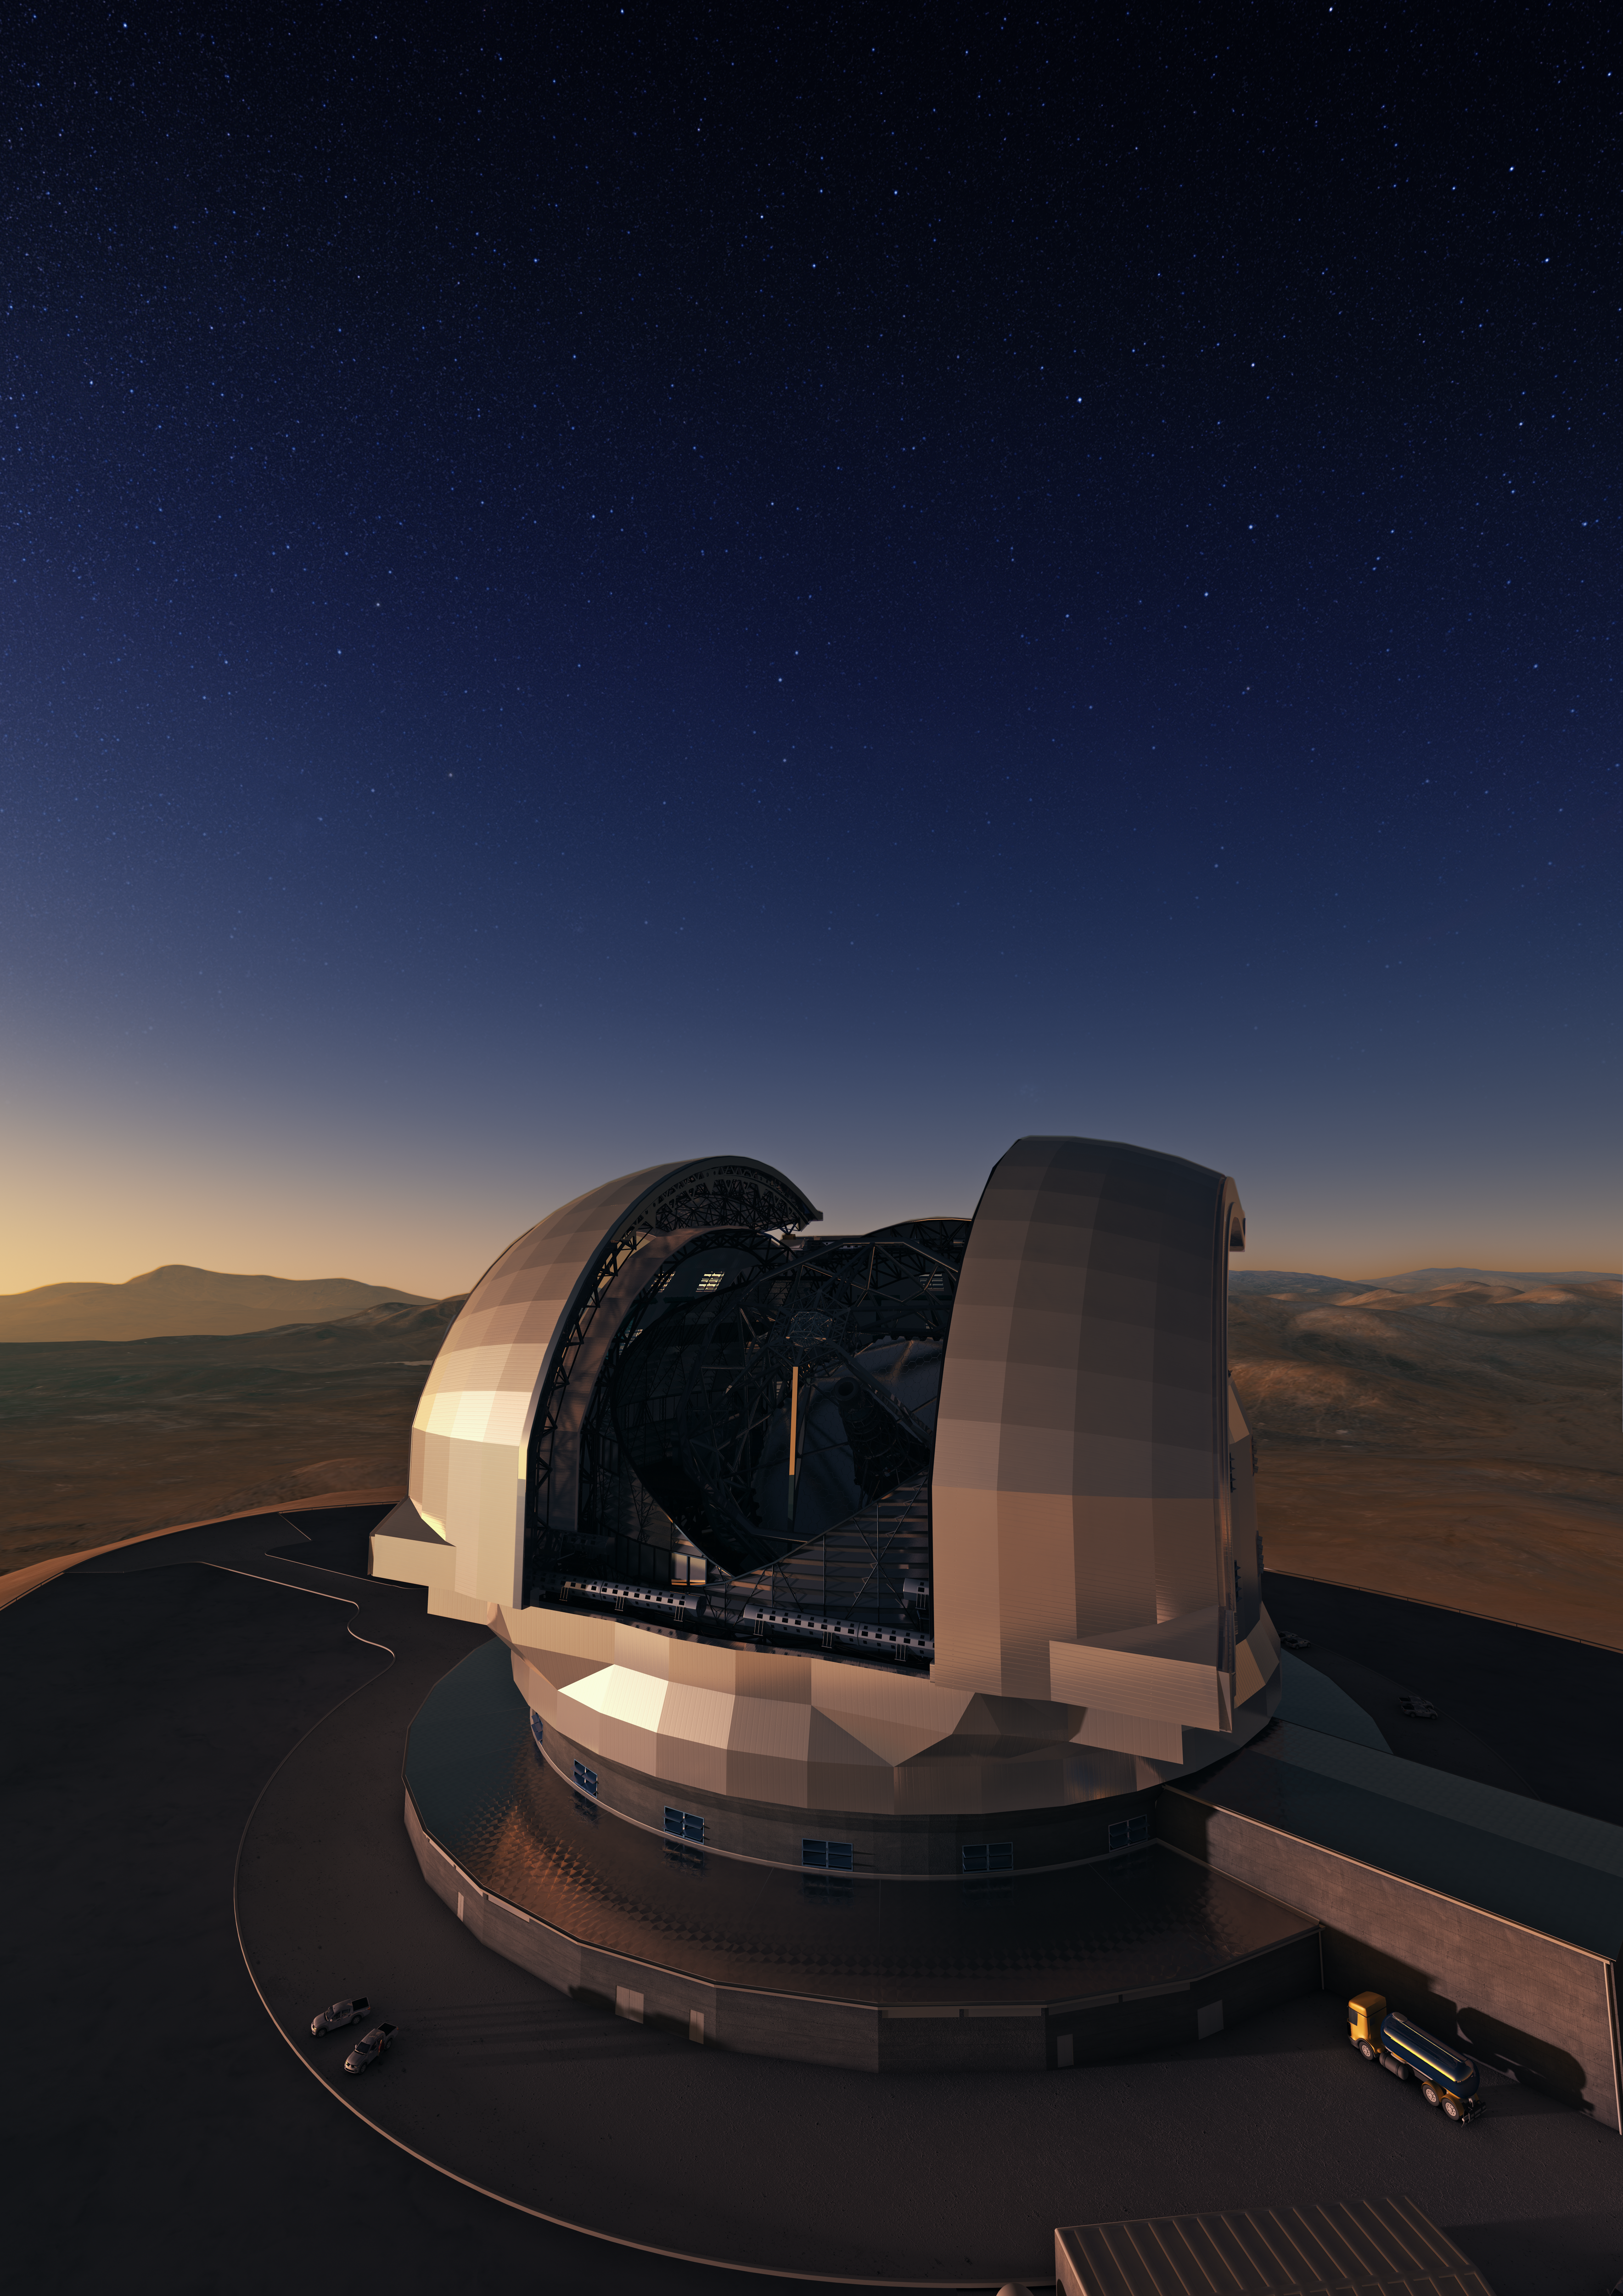

Artist's conception of the future ELT

The Extremely Large Telescope (ELT) is the European bet for the upcoming 40-metre class telescope. With this mastodon, which will be located in Chilean Andes and build and operated by ESO, European astronomers will have access to the biggest eye on the sky. The design for the ELT shown here is preliminary.

Credit: ESO